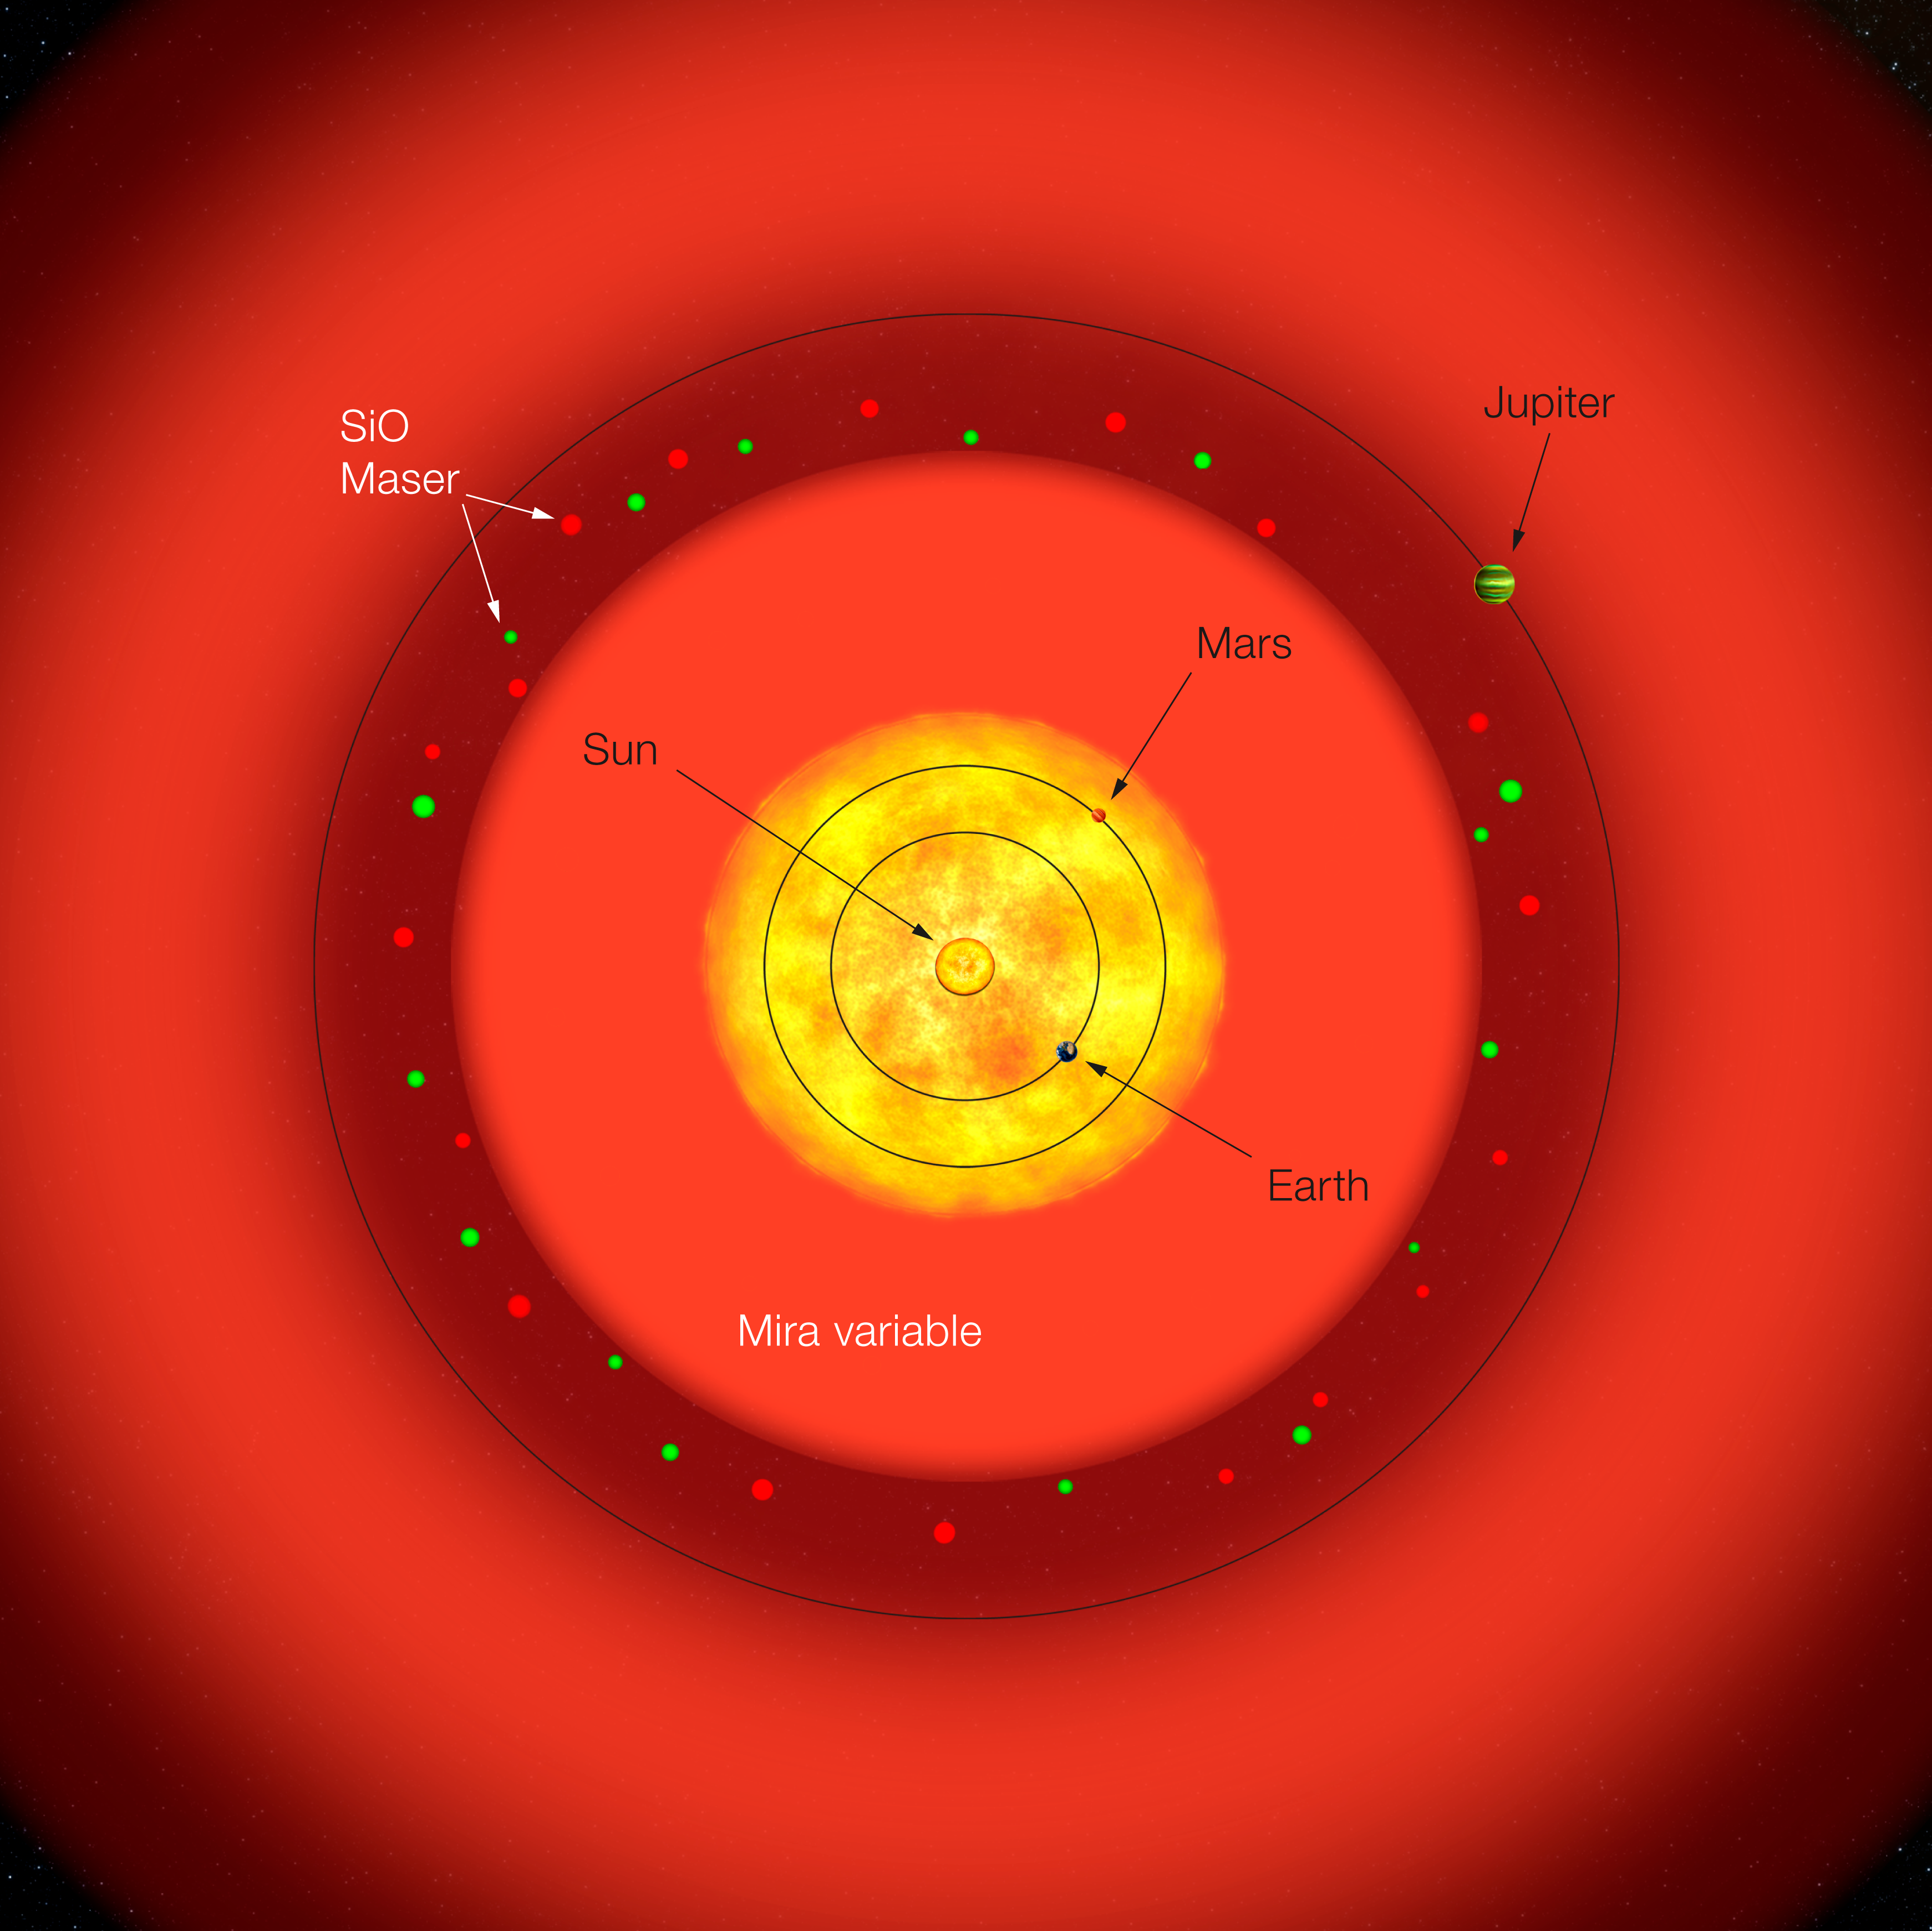

S Ori to scale (artist’s impression)

Sketch of a pulsating red giant of the Mira type overlaid to the inner Solar System. In this image the star S Ori is centred on the Sun's position : the Sun itself in 5 billion years will evolve to this stage before cooling down as a white dwarf. When it will become a red giant, such as S Orionis, its average size will enshroud the orbit of Mercury, Venus, the Earth and Mars. Jupiter's orbit will be just outside the maser shell. All the distances are to scale, while the diameters of the Sun, planets and maser spots are not.

Credit: ESO